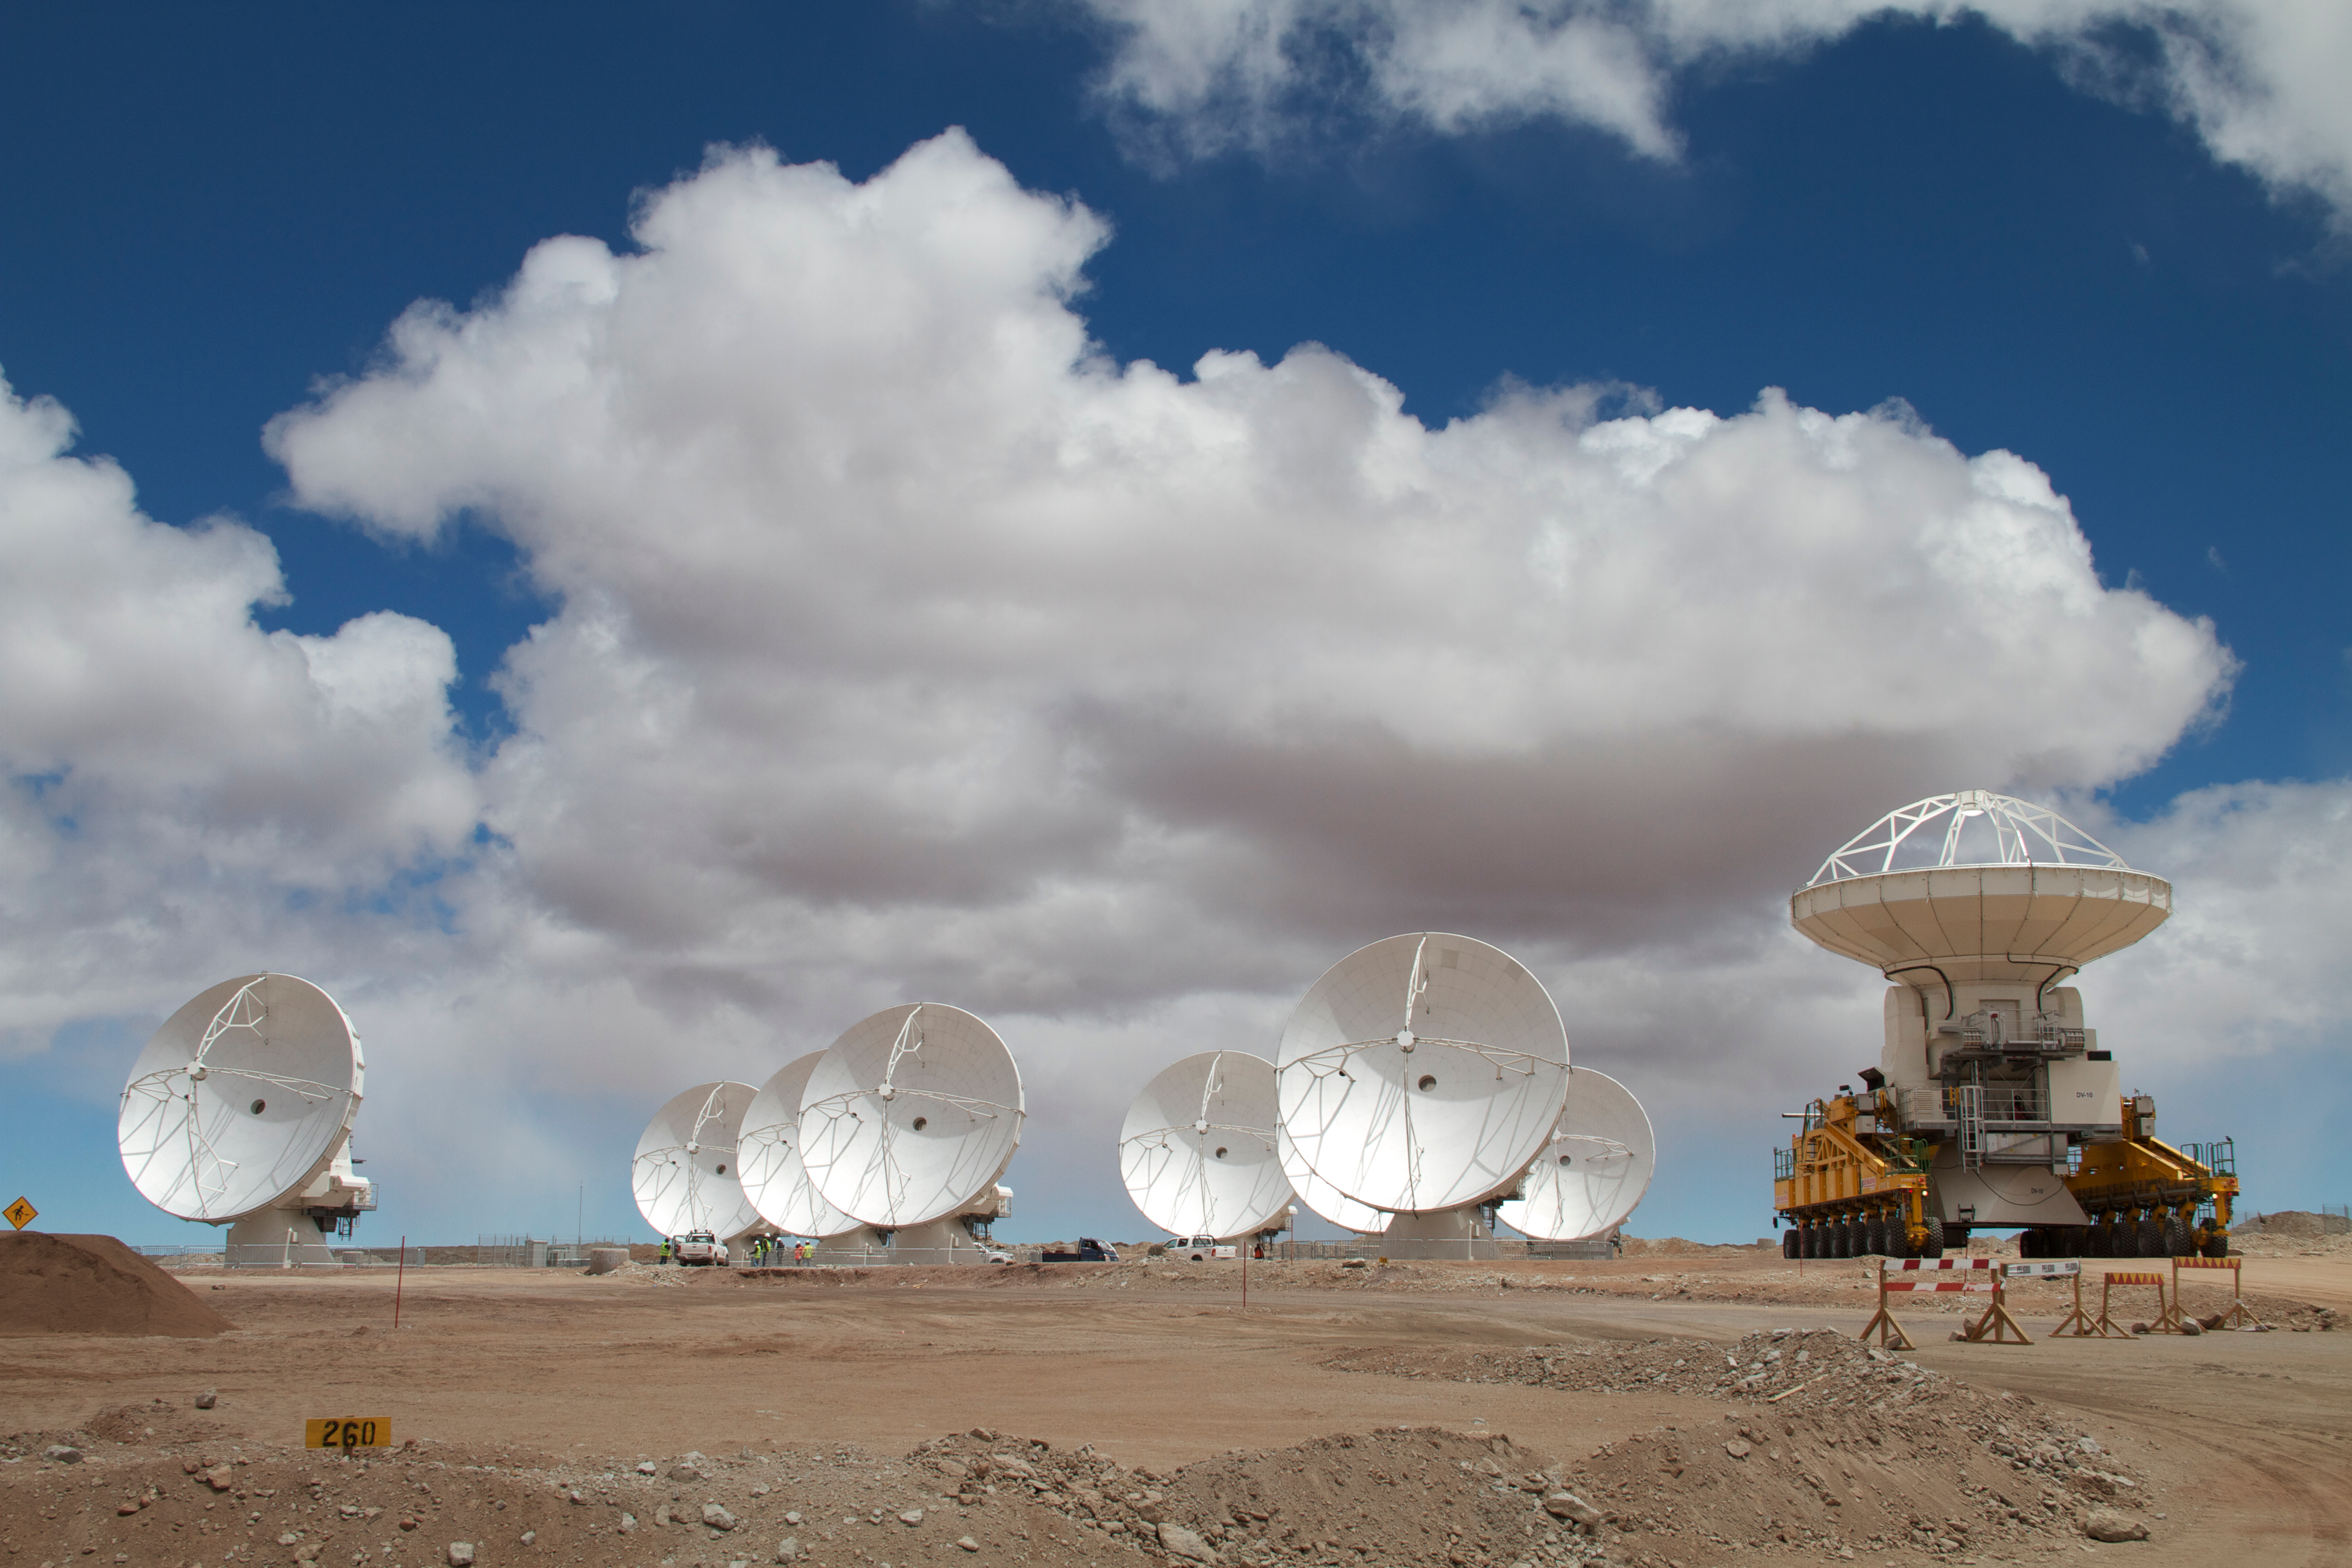

Arrival of the 10th antenna

Arrival of the 10th antenna to the Chajnantor Plateau.

Credit: ALMA (ESO/NAOJ/NRAO)